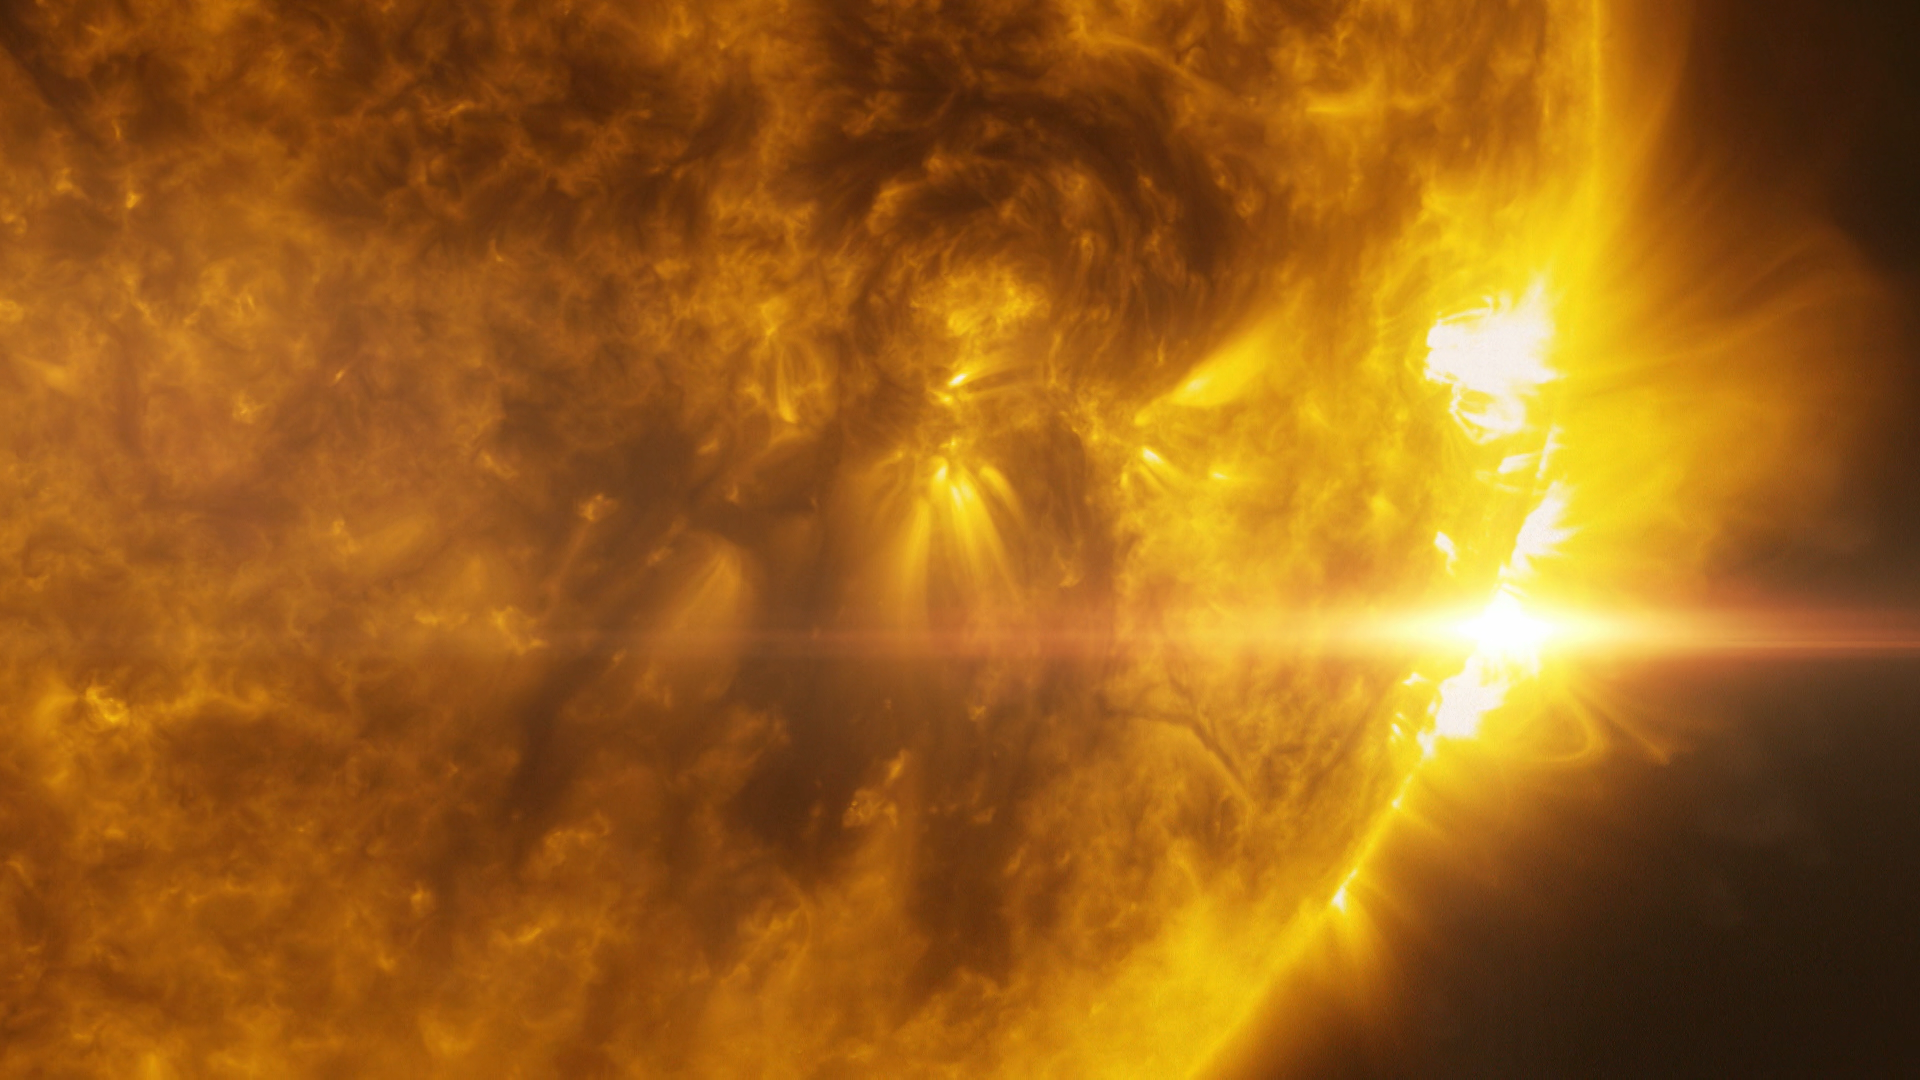

Screenshot of ESOcast 76

Screenshot of ESOcast76 - A Polarised View of Stellar Magnetism.

You can subscribe to the ESOcasts in iTunes, receive future episodes on YouTube or follow us on Vimeo.
Many other ESOcast episodes are also available.
Find out how to view and contribute subtitles to the ESOcast in multiple languages, or translate this video on dotSUB.

Credit: ESO